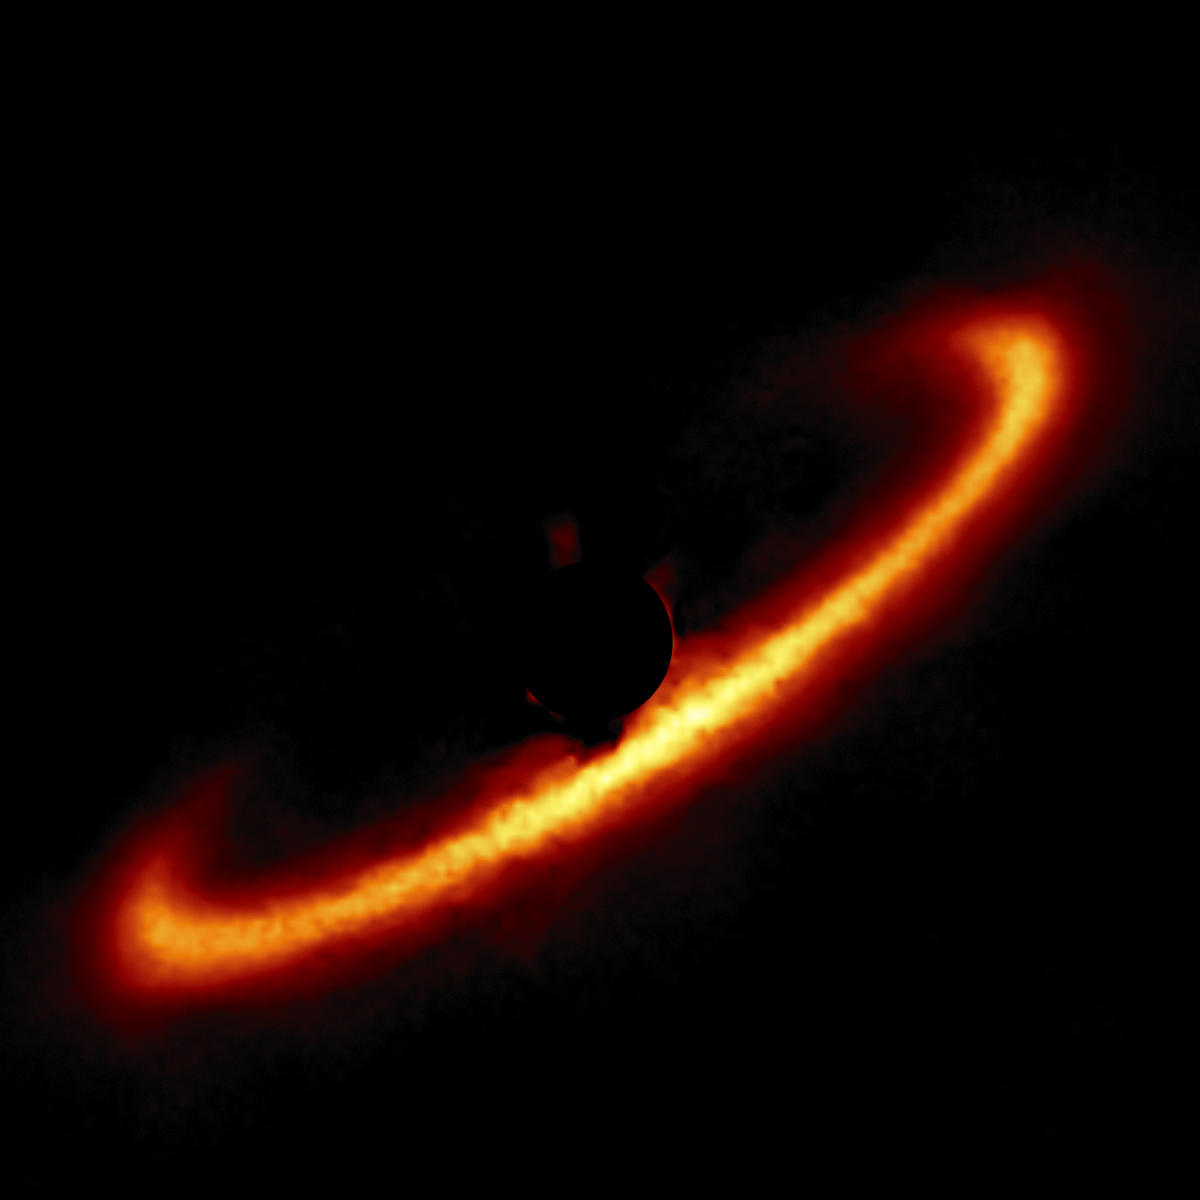

HR 4796 A

A circumstellar disk around star HR 4796 A selected from the larger sample of 26 disks obtained with the Gemini South telescope in Chile using the Gemini Planet Imager (GPI).

Credit: International Gemini Observatory/NOIRLab/NSF/AURA/T. Esposito (UC Berkeley)Image processing: Travis Rector (University of Alaska Anchorage), Mahdi Zamani & Davide de Martin